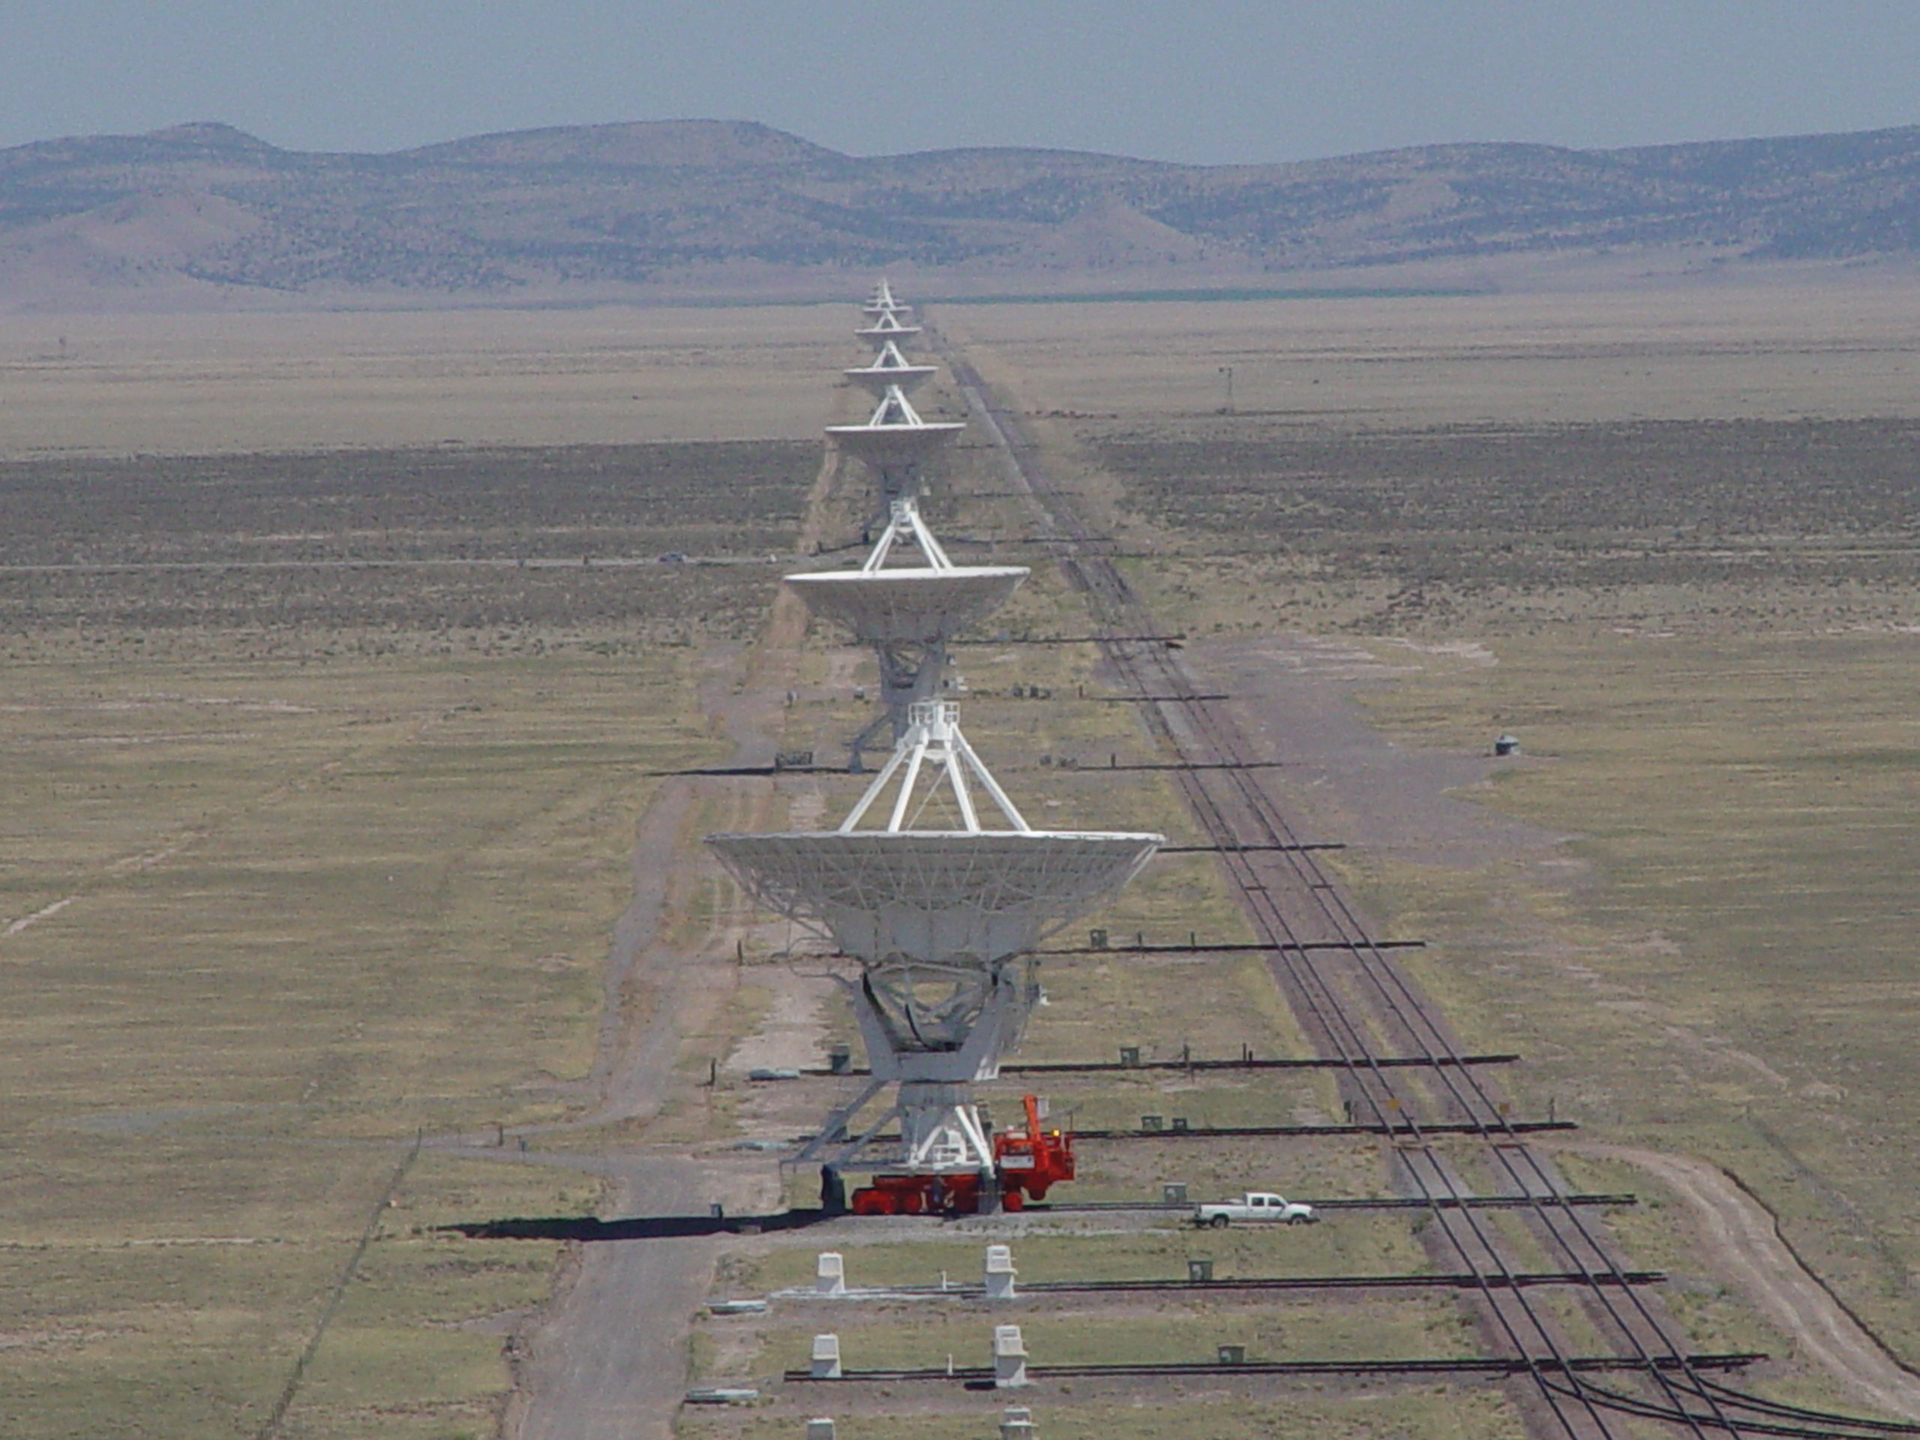

Looking Down the Line at the VLA

The 27 antennas of the Very Large Array in New Mexico sit on piers adjacent to a double-track railway. Several times a year, antennas are pulled from their pads and hauled away down the tracks on the backs of Antenna Transporters, the orange-red vehicle seen in this shot. By spacing the antennas farther apart from each other, we increase their binocular vision which makes them see more detail.

Credit: N. Emerson, NRAO/AUI/NSF